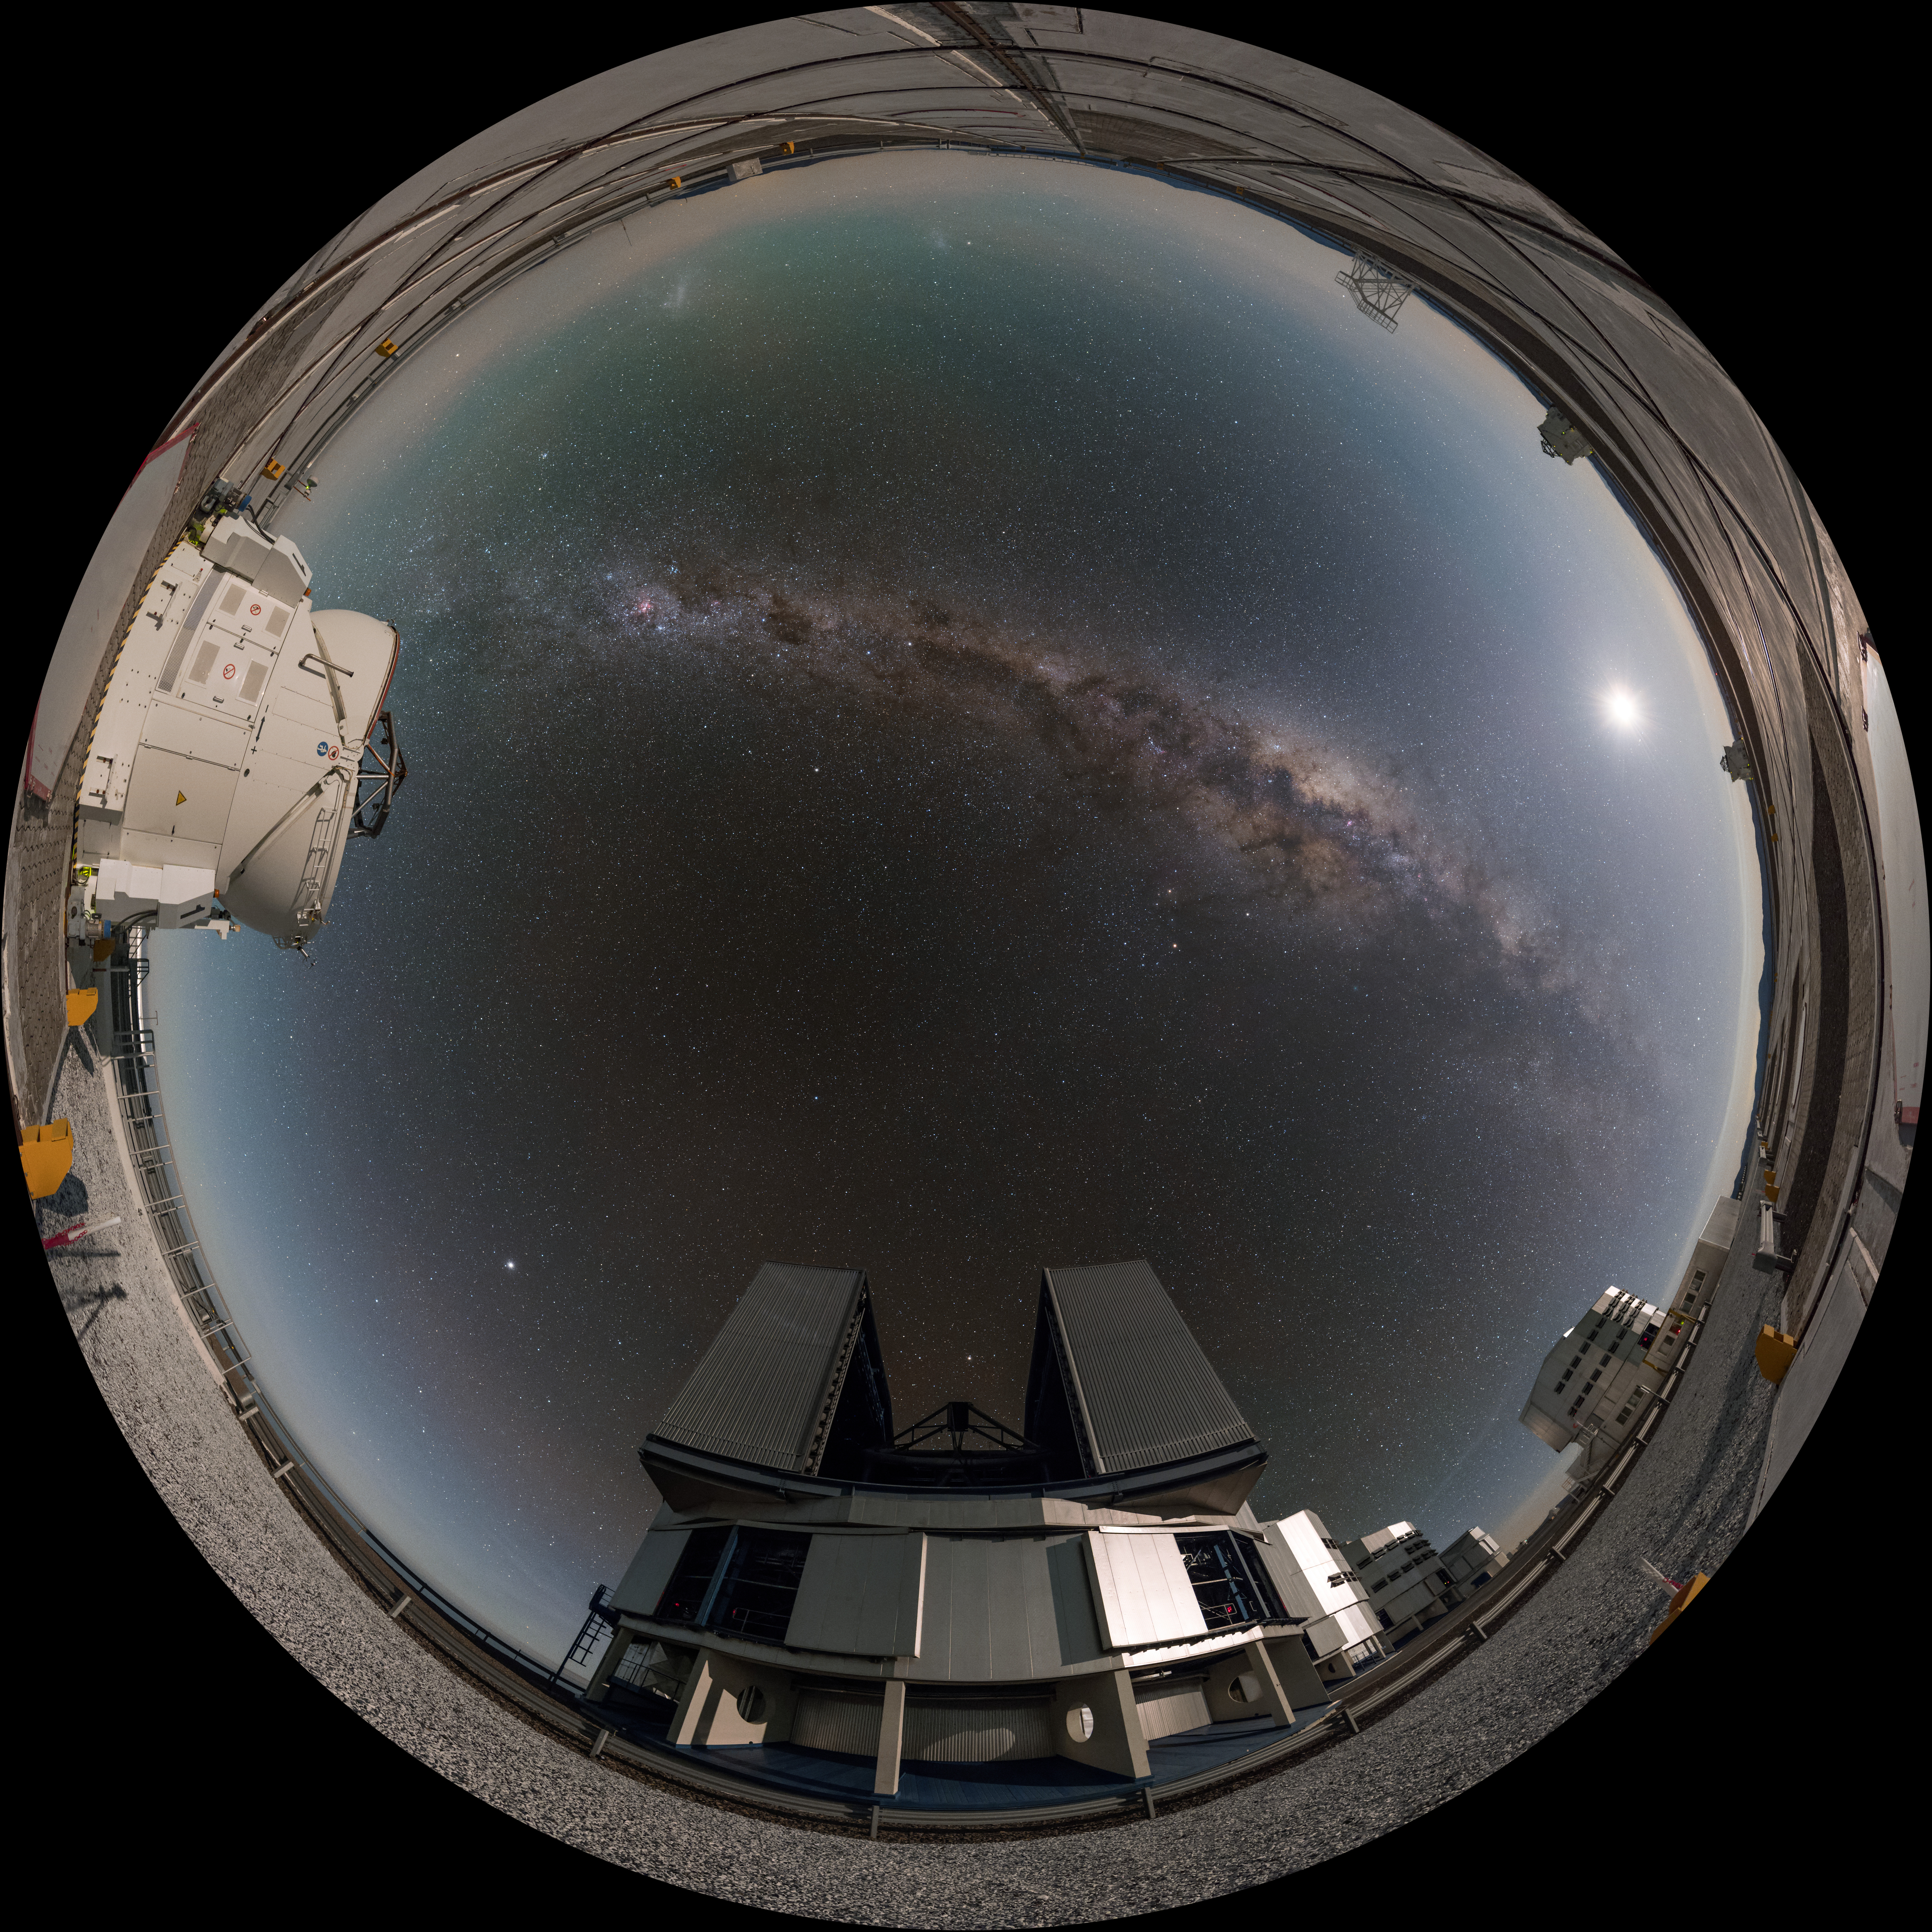

Big and small

In this fisheye projection one of the four small auxiliary telescopes stands alongside its larger counterpart, one of the four unit telescopes of the ESO Very Large Telescope (VLT) in Chile. They are separated by the arc of the Milky Way, over which the faint blotches of our neighbouring dwarf galaxies — the Large and Small Magellanic Clouds — are just visible.

Links to alternative projections of this image:

Equirectangular projected version of this image
Extended to 360 x 180 degrees (with black) version of this image

Credit: ESO/B. Tafreshi